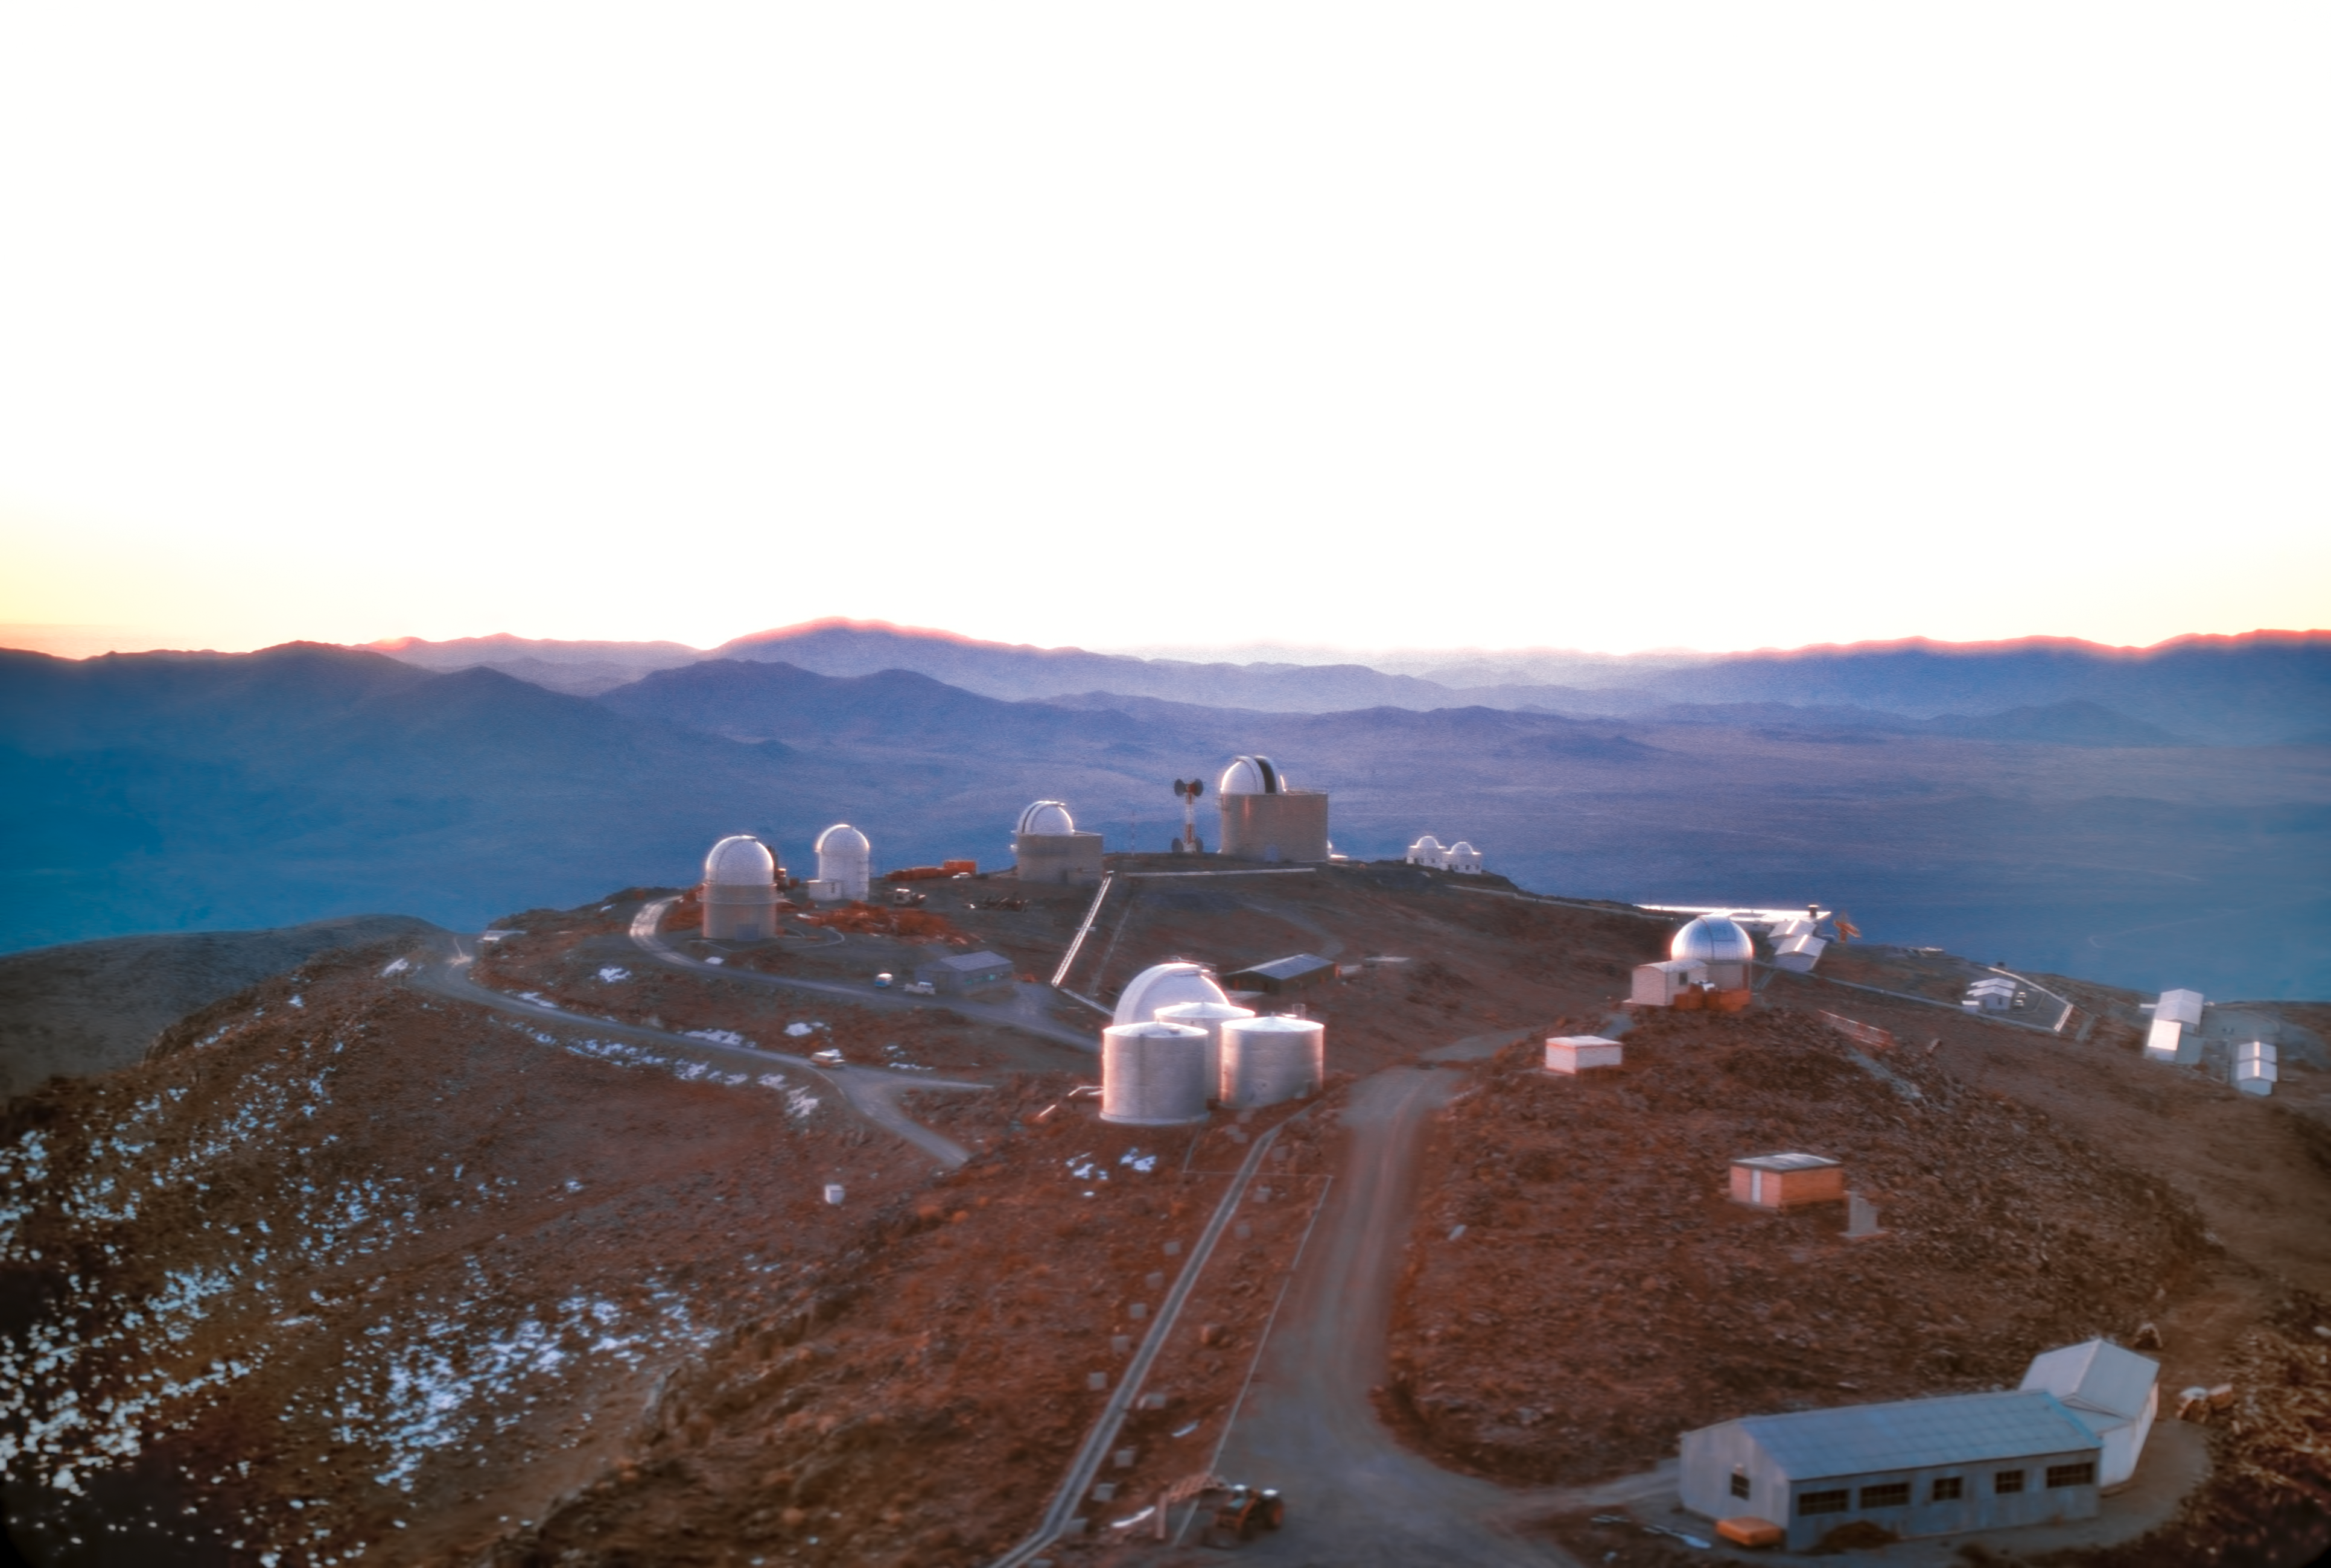

Sunset at La Silla

La Silla observatory at sunset, circa 1975.

Credit: ESO